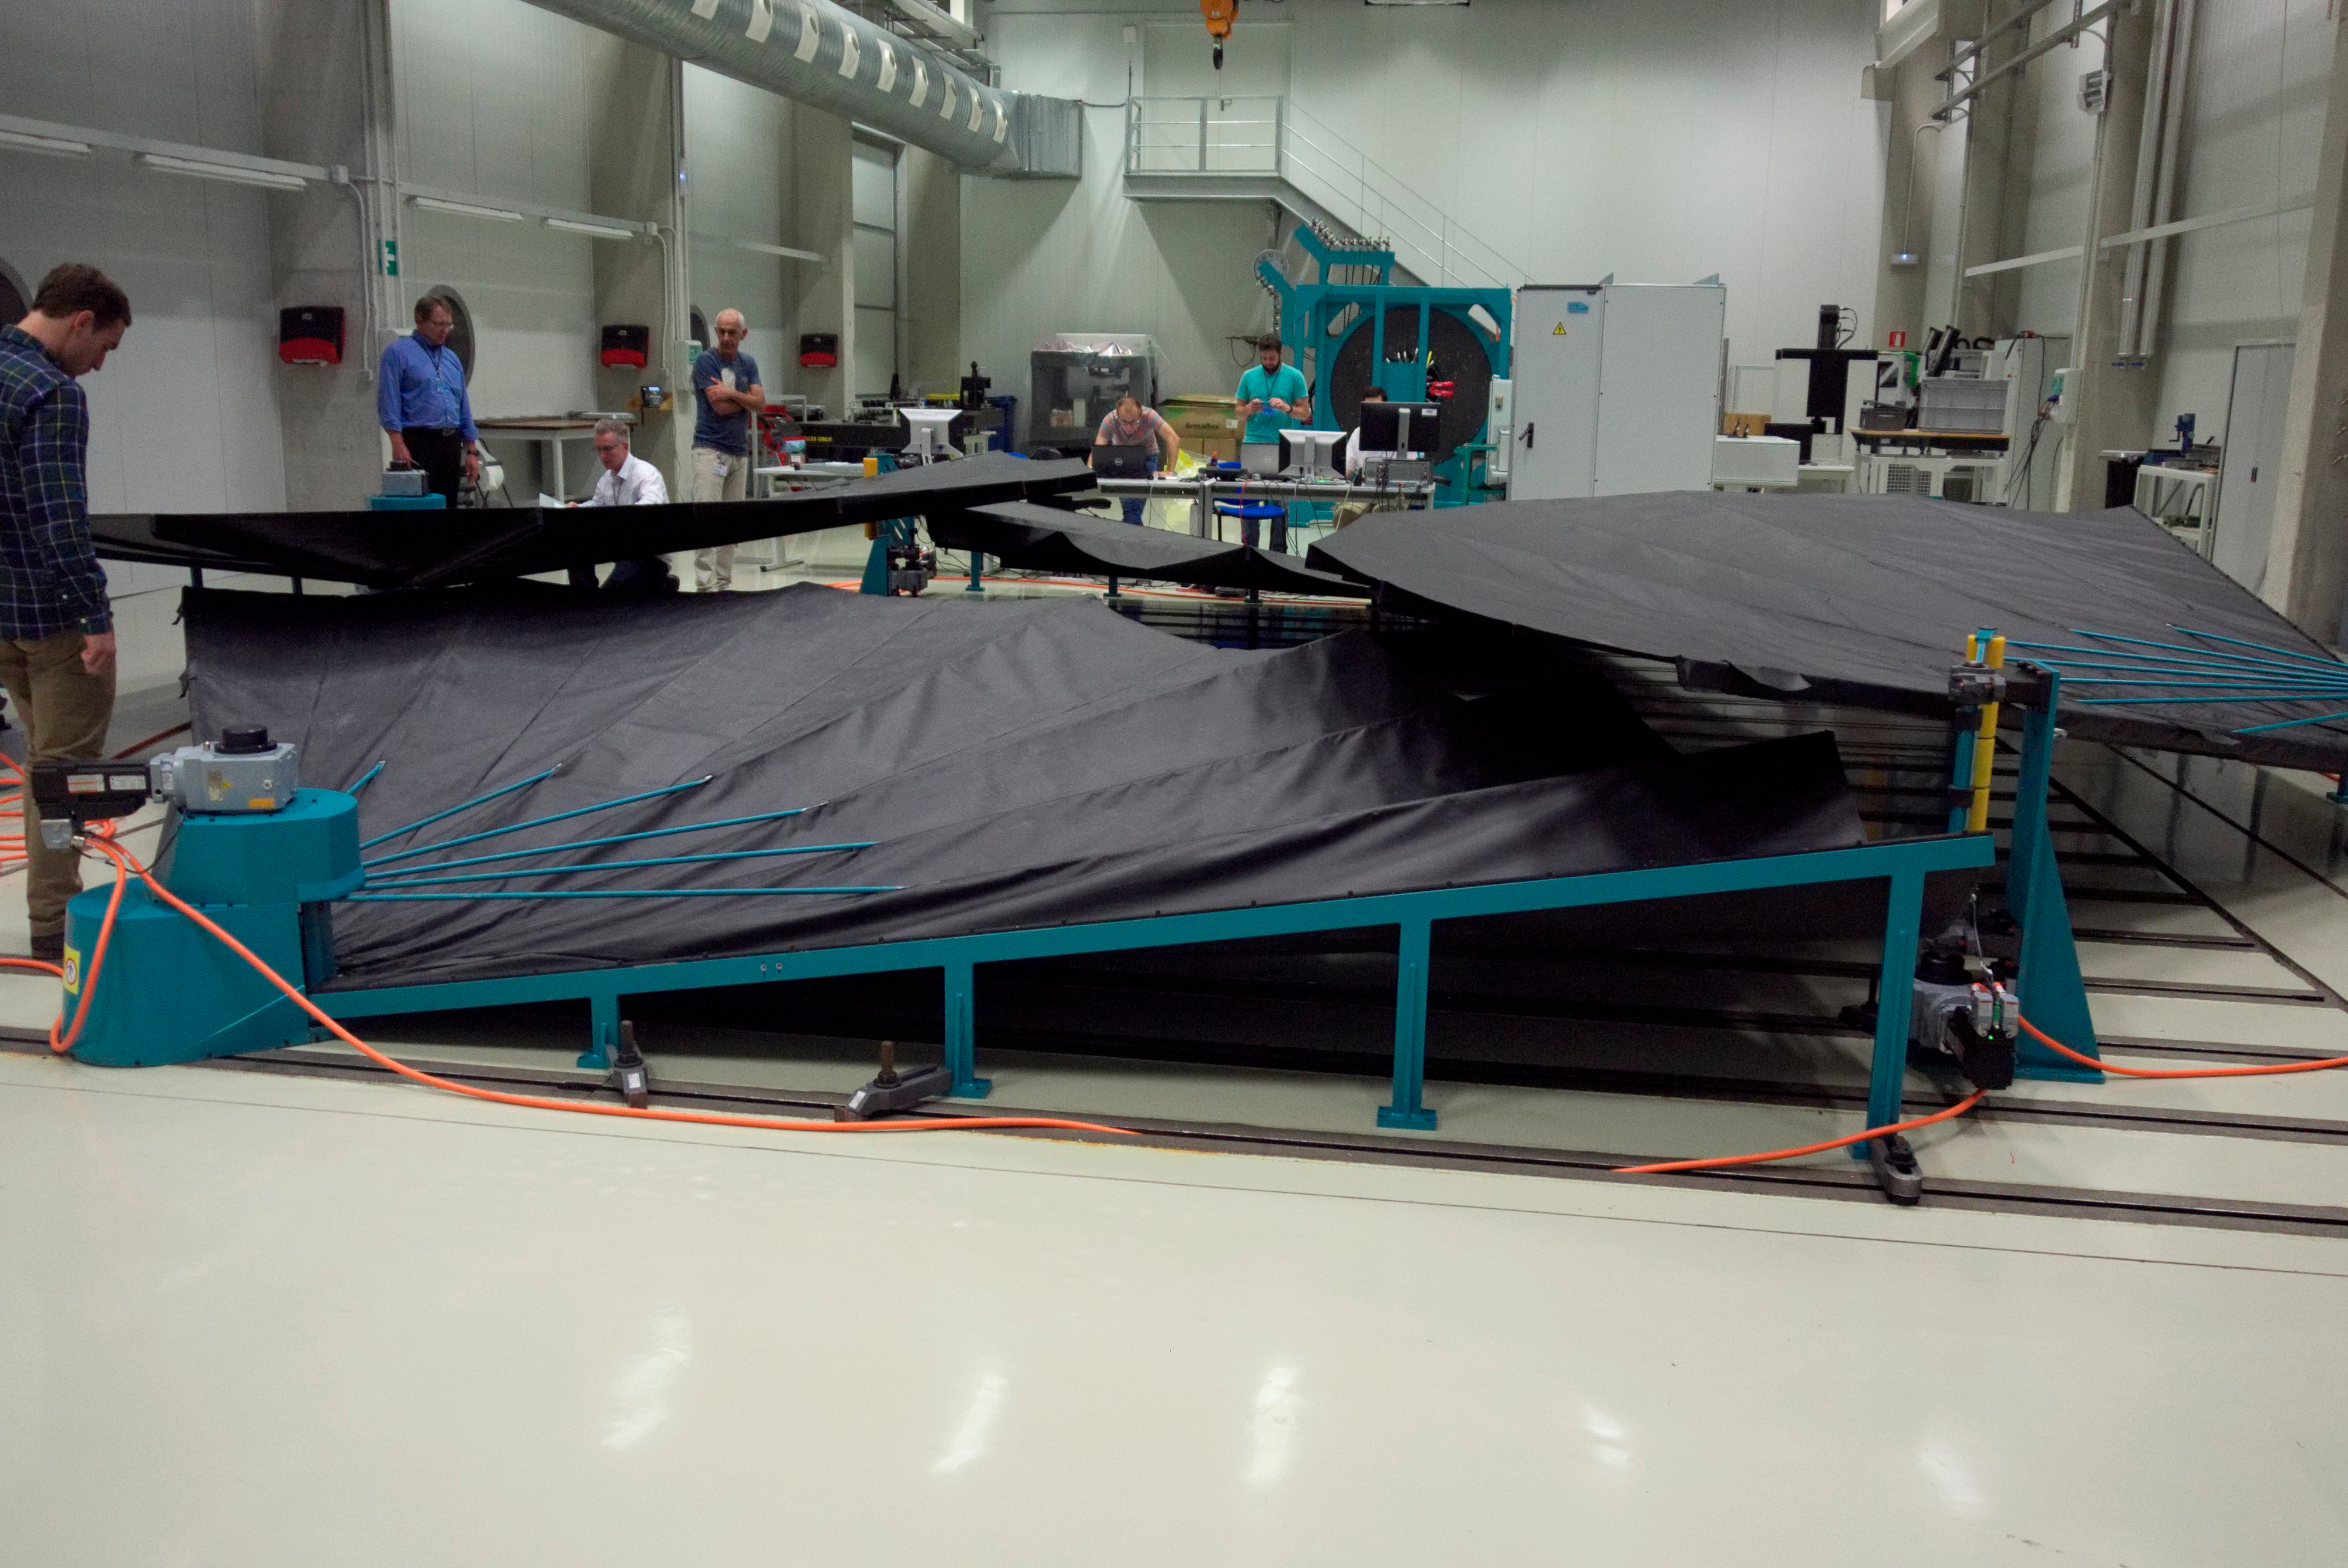

M1M3 Cover Testing

The cover for the Primary/Tertiary Mirror (M1M3) undergoes testing at vendor Tekniker, in Madrid, Spain.

Credit: Rubin Observatory/NSF/AURA